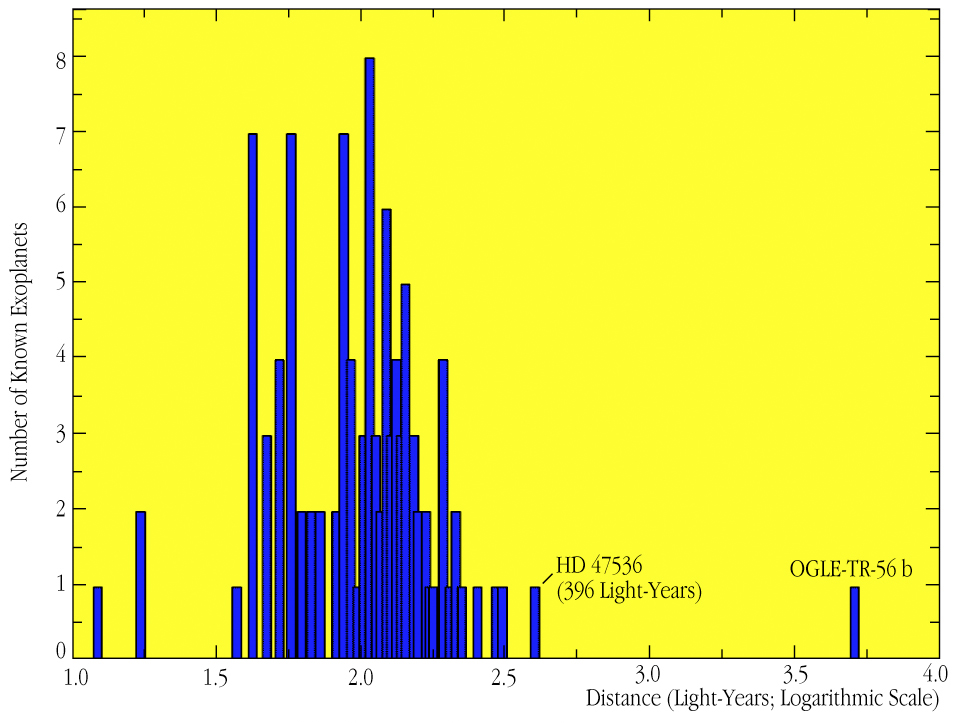

Distribution of exoplanet distances

The distribution of the distances of the 100+ known (as of 2003) exoplanets is shown, with the planet around HD 47536 at the extreme end.

Credit: ESO